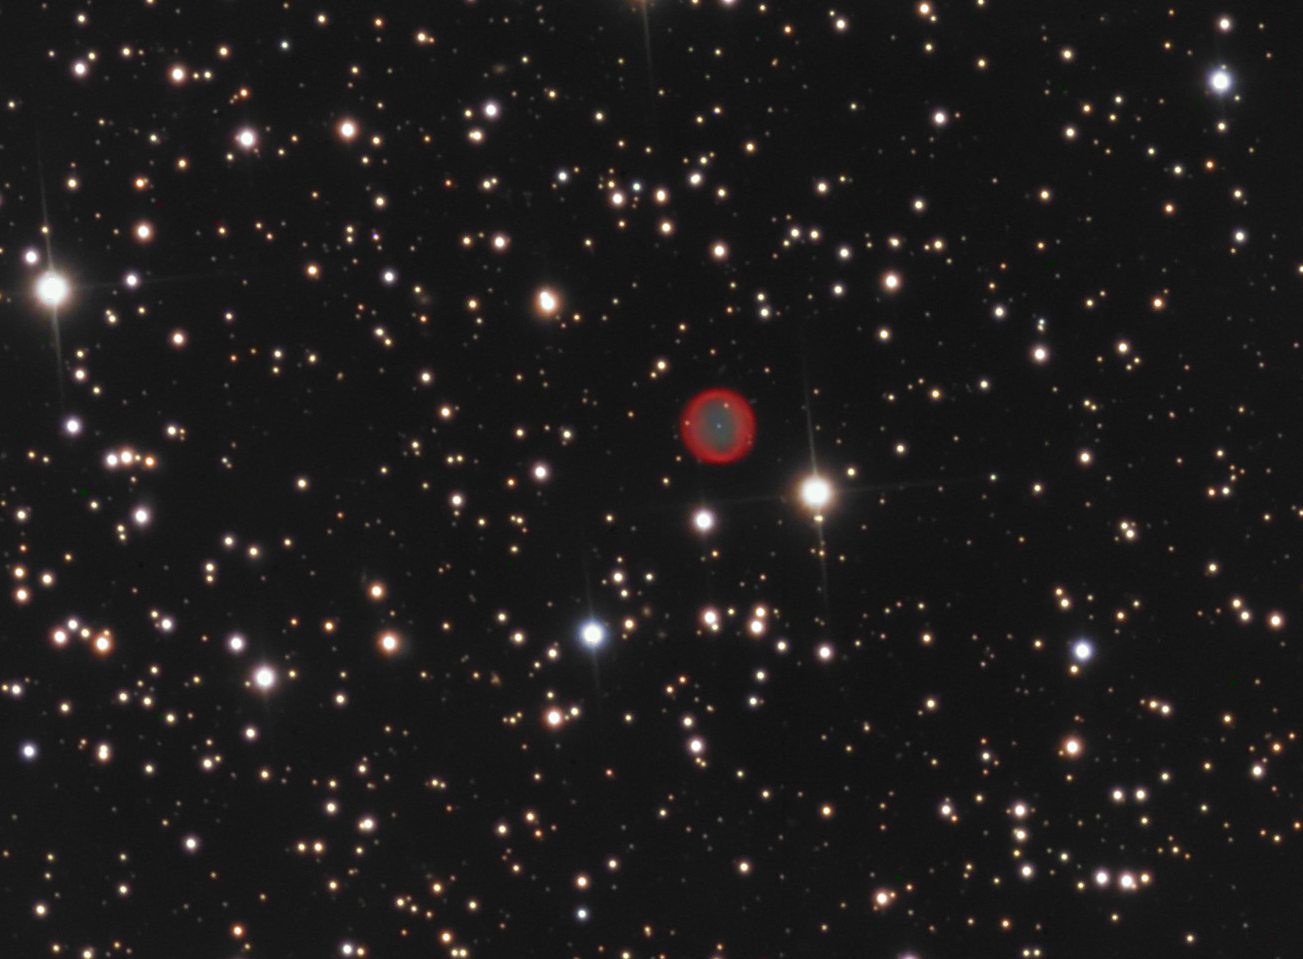

BV 5-3 (PK 131-5.1)

In physics and astronomy symmetry and simplicity are the guiding precepts for the description of the universe. Few things exemplify this idea better than planetary nebula. This small and nearly perfectly spherical shell of gas glows due to the intense ultra-violet radiation of the central star. Our own Sun will end its life in this way by casting off its outer gases and revealing its bare nucleus- a white dwarf. So intense will be the direct radiation from the naked core that the Earth's atmosphere will be vaporized and its surface will be sterilized. Not to worry, we have about 5 billion years to be anxious about this particular problem. However, an observer on Earth would see a brilliant white point of light with the rest of the sky glowing in pastel greens and reds. From our far removed vantage point of this nebula, BV 5-3, we see how the sphere of gas glows. Greens and blues are more prominent in the interiors of planetary nebulae because the gas here is more strongly ionized and stripped of electrons. Further out the nebula glows more reddish because this same gas is less ionized and energized.

This image was taken as part of Advanced Observing Program (AOP) program at Kitt Peak Visitor Center during 2014.

Credit: KPNO/NOIRLab/NSF/AURA/Adam Block